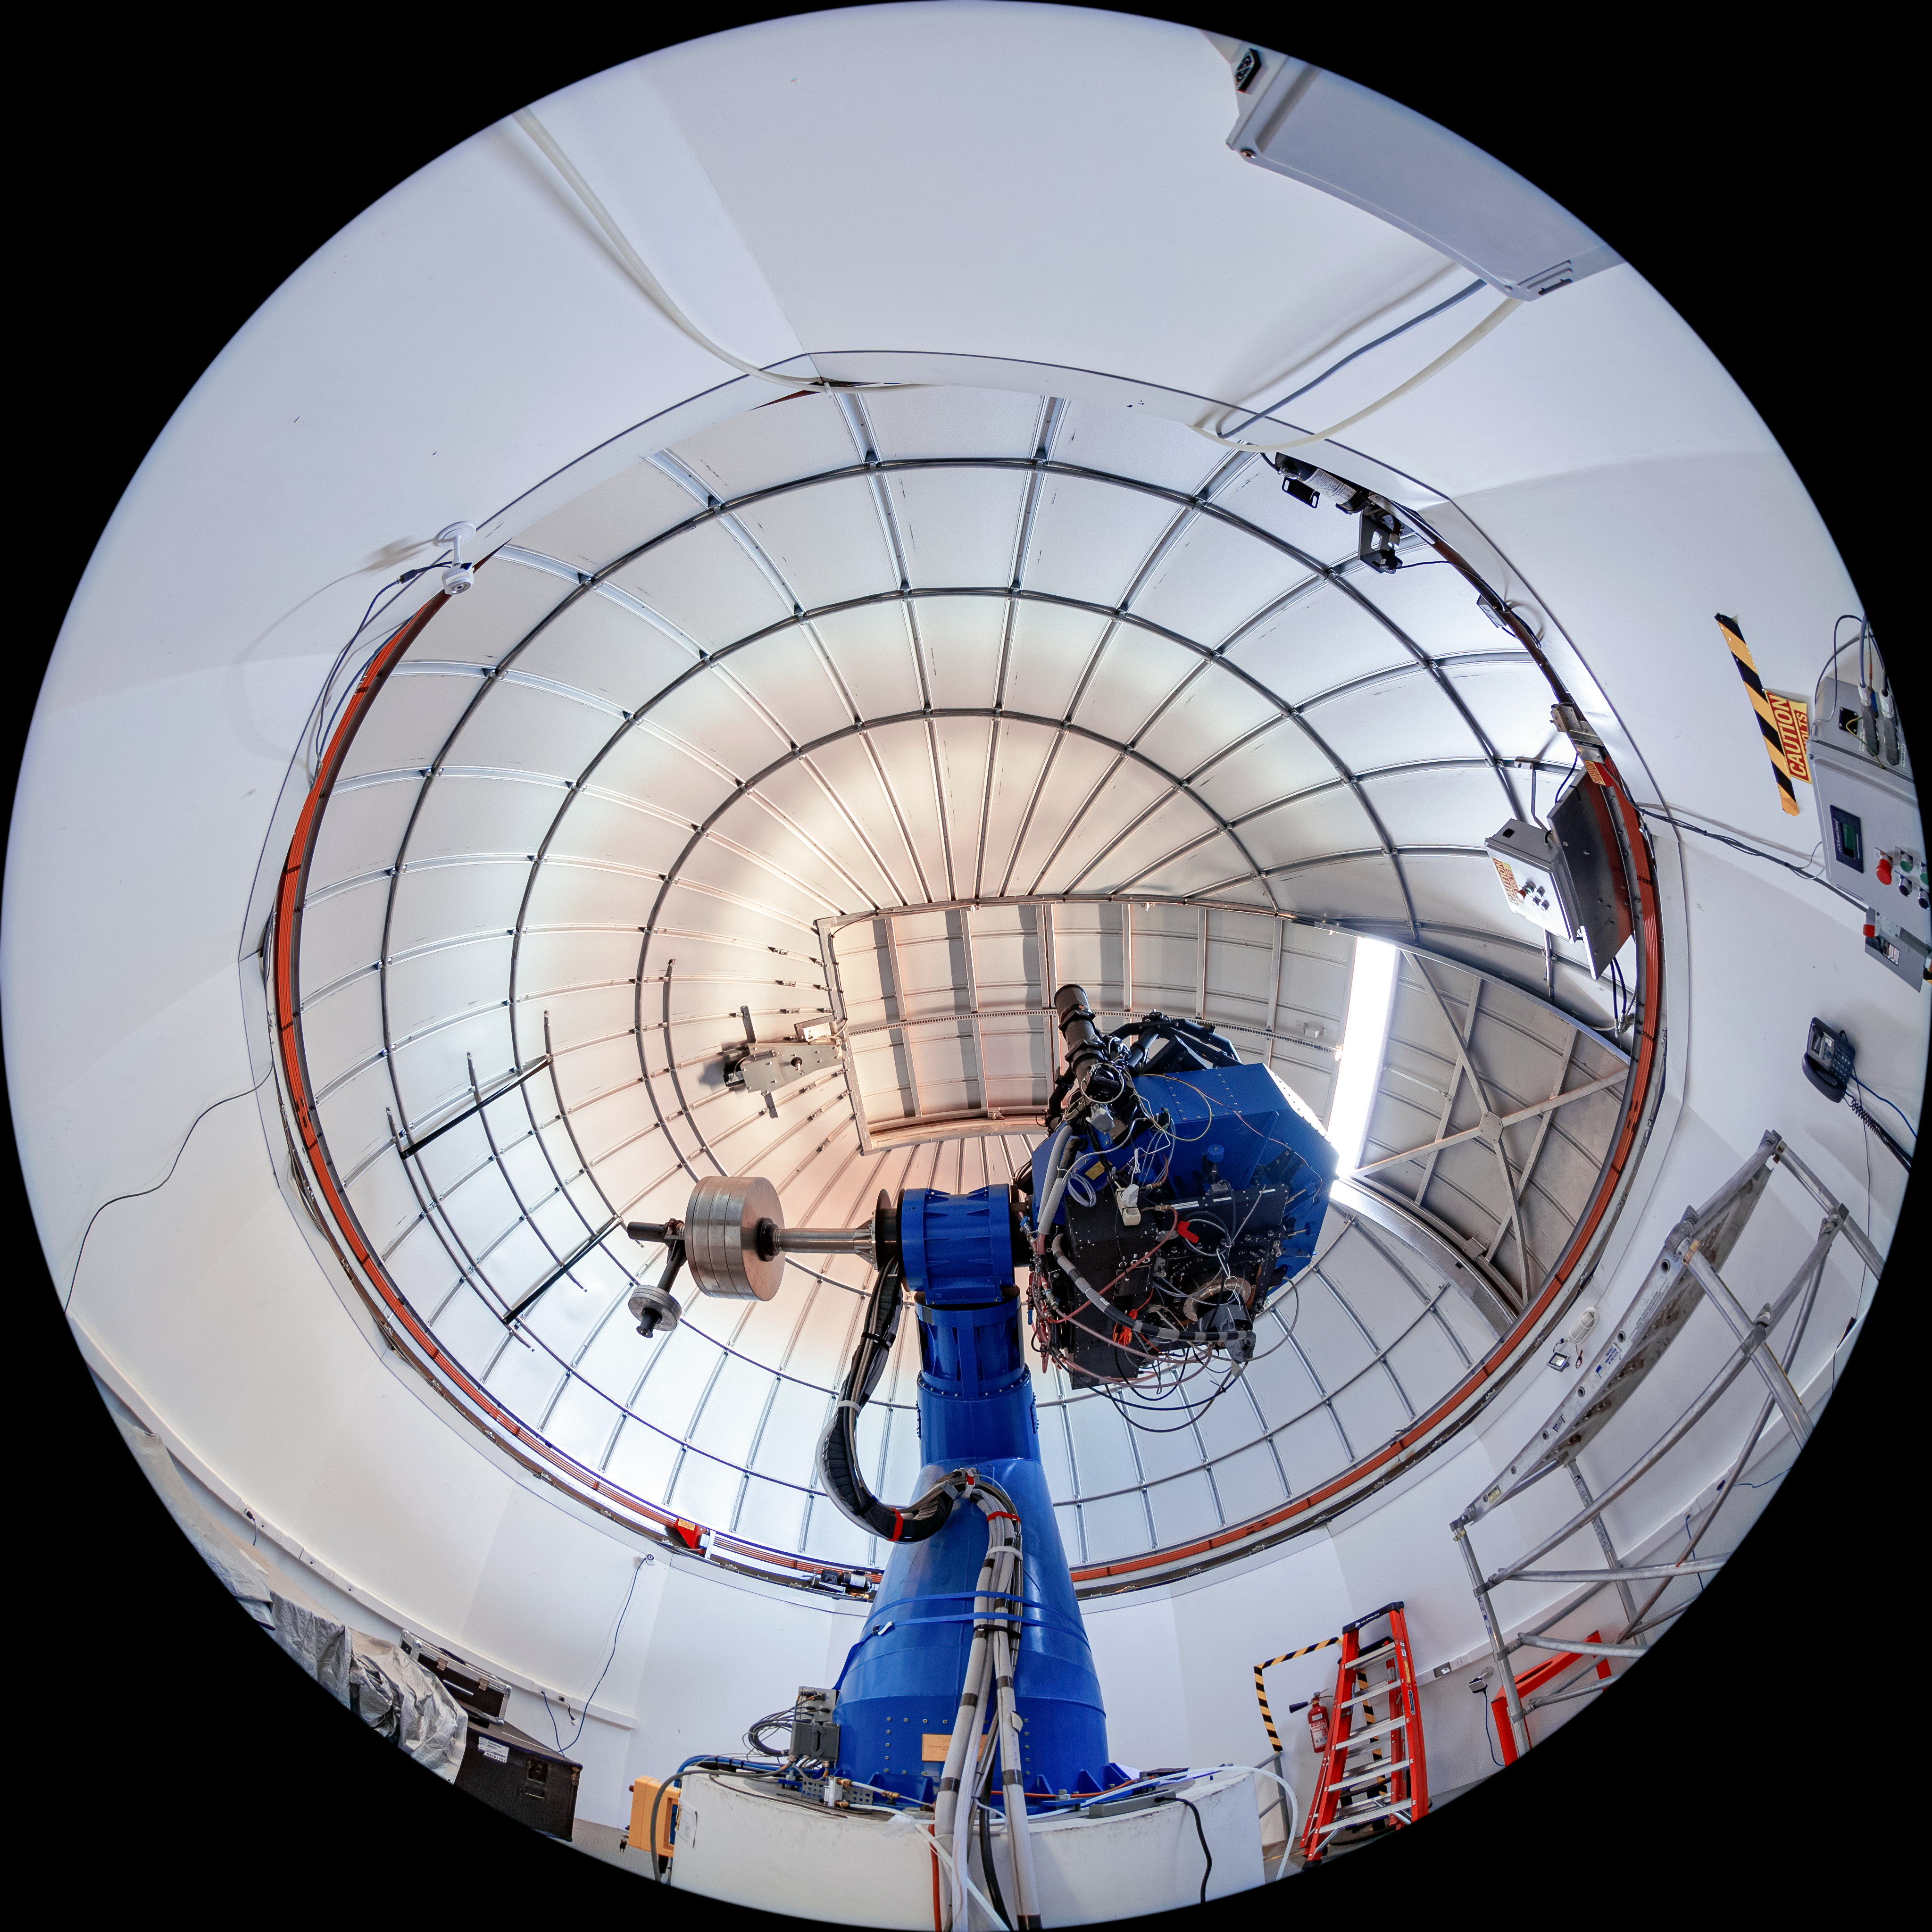

T80-South Telescope Interior

The interior of the T80-South Telescope at Cerro Tololo Inter-American Observatory (CTIO) in Chile.

Credit: CTIO/NOIRLab/NSF/AURA/T. Matsopoulos